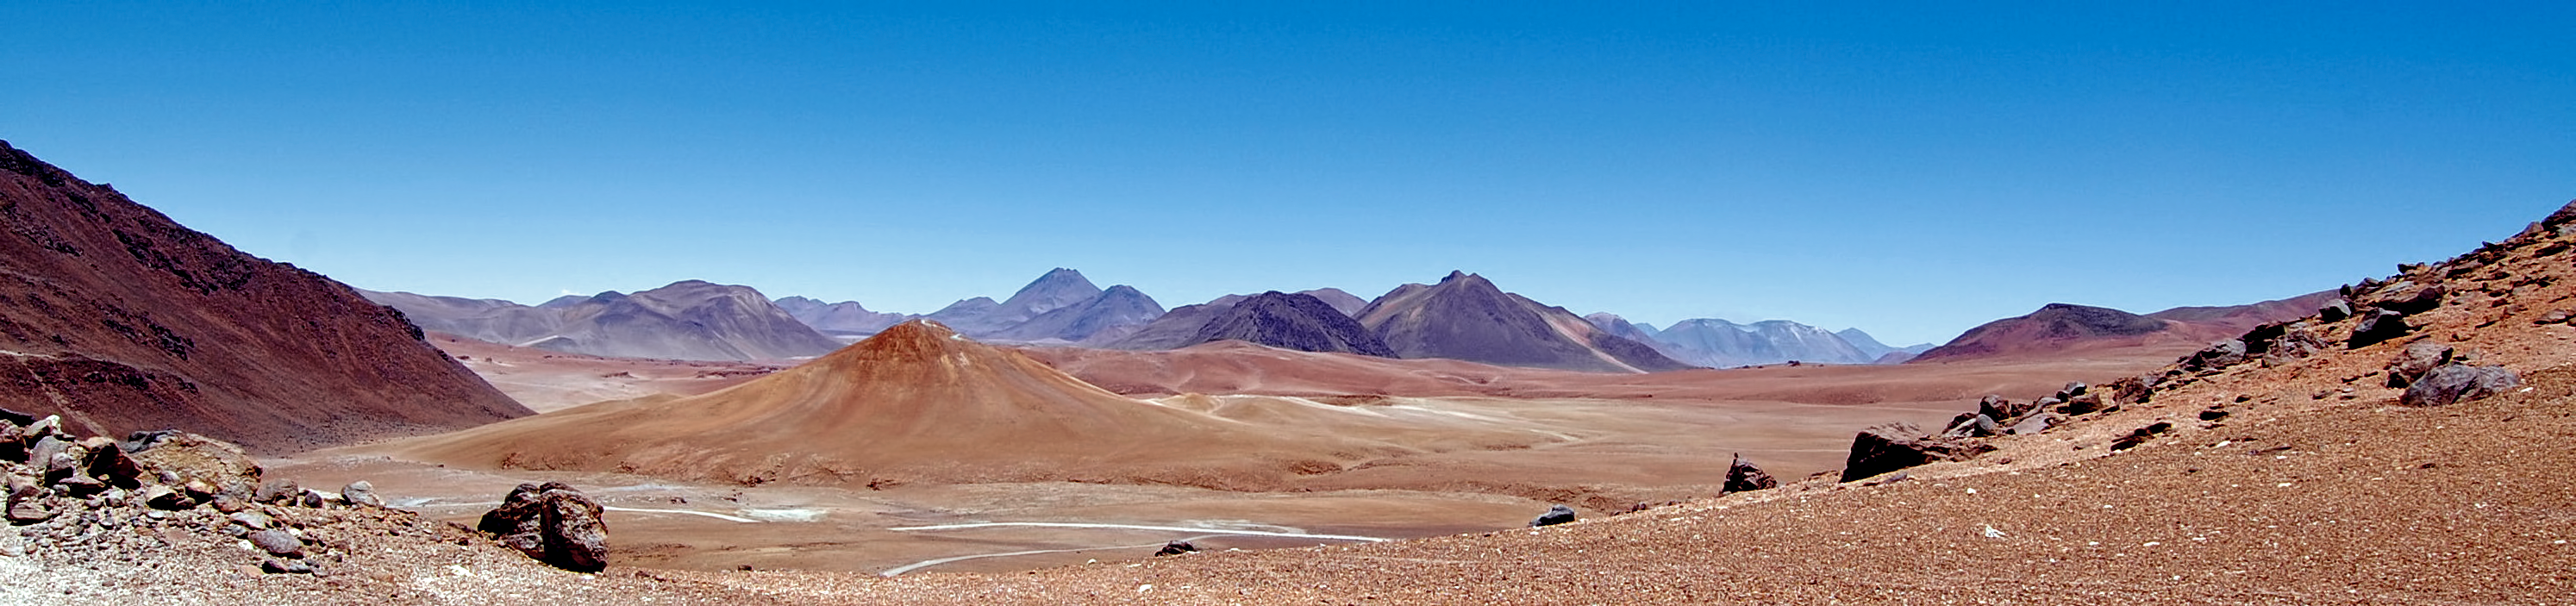

Desolate

The ALMA ( Atacama Large Millimeter/submillimeter Array) site has an other-worldly appearance.

Credit: ESO